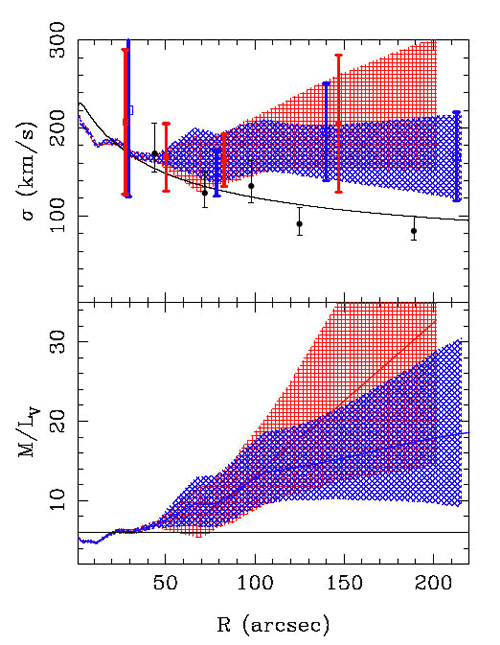

Plots of radial velocity dispersion and M/L ratio

Plots of radial velocity dispersion and M/L ratio using GC and stellar data (from Gebhardt et al. 2000 and Statler & Smecker-Hane 1999). The upper panel shows the velocity dispersion of the GCs. Blue open squares and hashing include the four GCs that that may be associated with NGC 3384, and the red hashing and filled squares when they are excluded. The squares show the binned data and the hashed areas show the range of values using the lowess estimator (with 1% errors). The PN data points from Romanowsky et al. (2003) (circles) and the expected isotropic profile with constant M/L (thick line) are also shown. In the lower panel, the blue line (1% hatching) shows that when the four ambiguous GCs are included the M/L ratio rises slowly. The red line (with 1% hatching) shows that the M/L ratio rises strongly in the outer regions when the four ambiguous GCs are excluded. The horizontal line in the bottom panel is M/L = 6.

Credit: International Gemini Observatory/NOIRLab/NSF/AURA